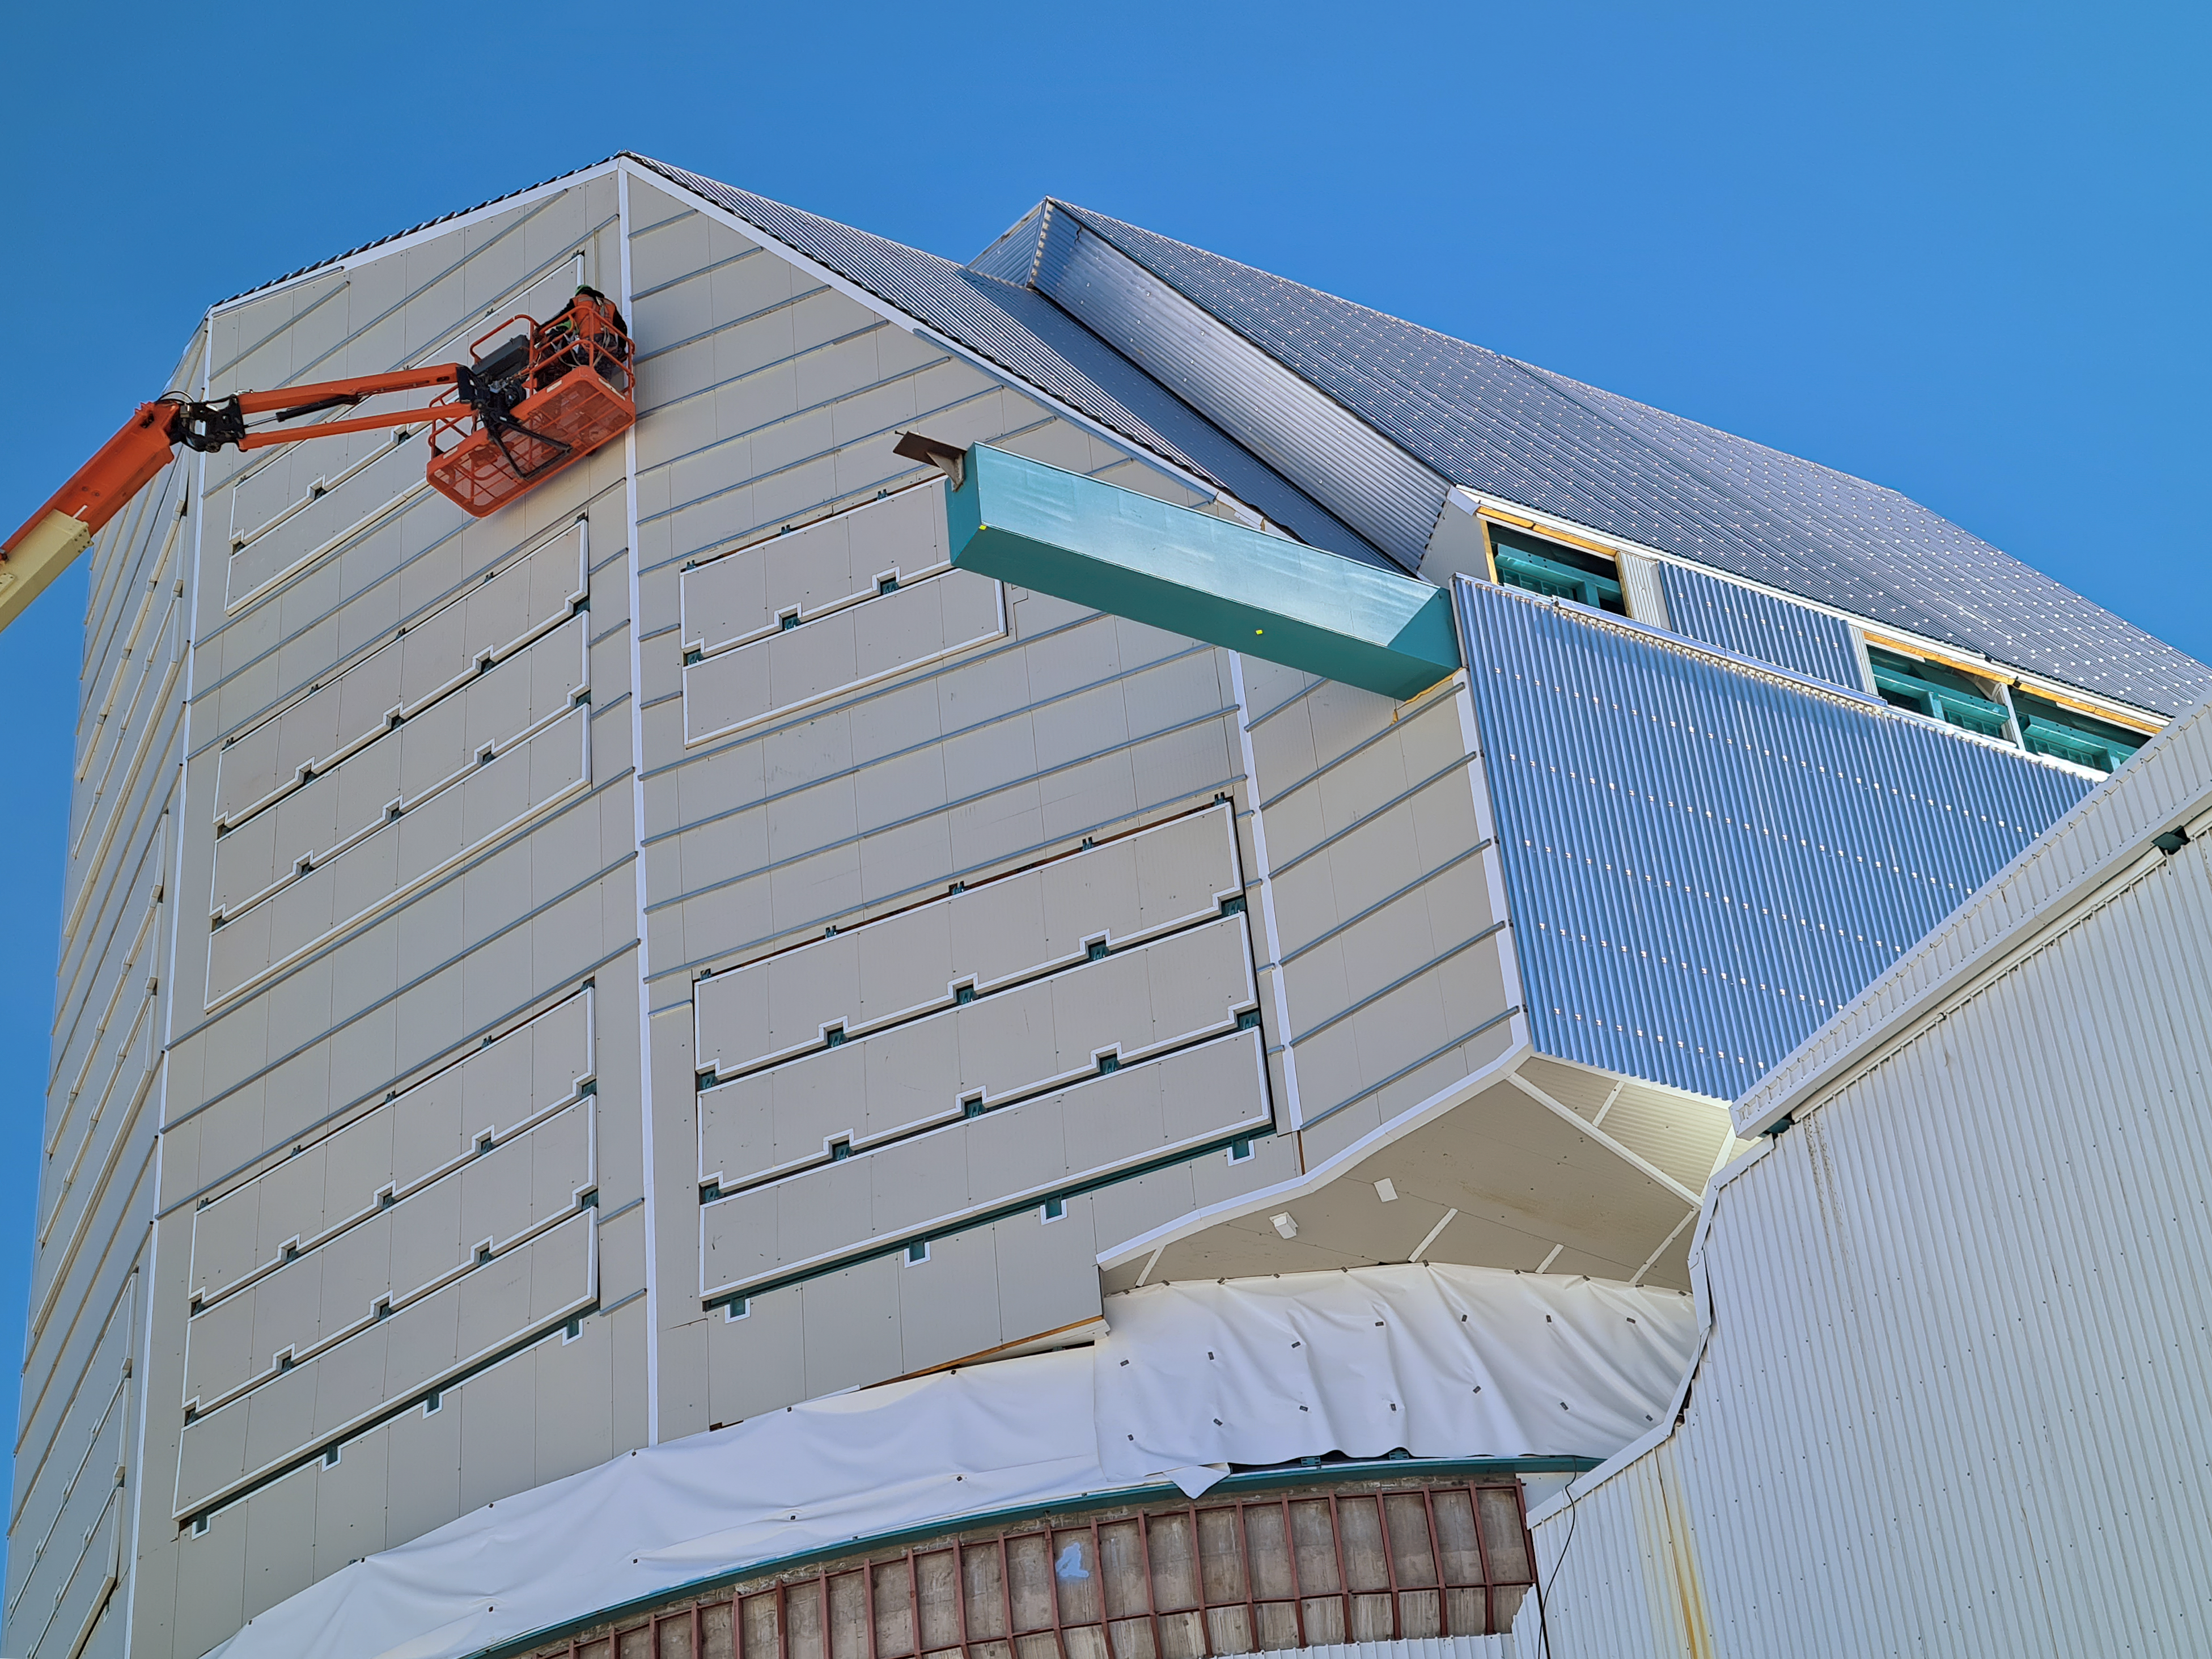

Rubin Observatory Dome Construction

Construction on Rubin Observatory's dome on Cerro Pachón in Chile.

As winter approaches on the summit of Cerro Pachón, installation of corrugated aluminum sheeting (the final weather-protective layer) on the dome is a high priority. All upward facing surfaces are now fully clad and work has moved to the vertical sides and base skirt ring, where an inflatable seal and interlocked flashing will complete the protection.

Credit: RubinObs/NOIRLab/SLAC/NSF/DOE/AURA